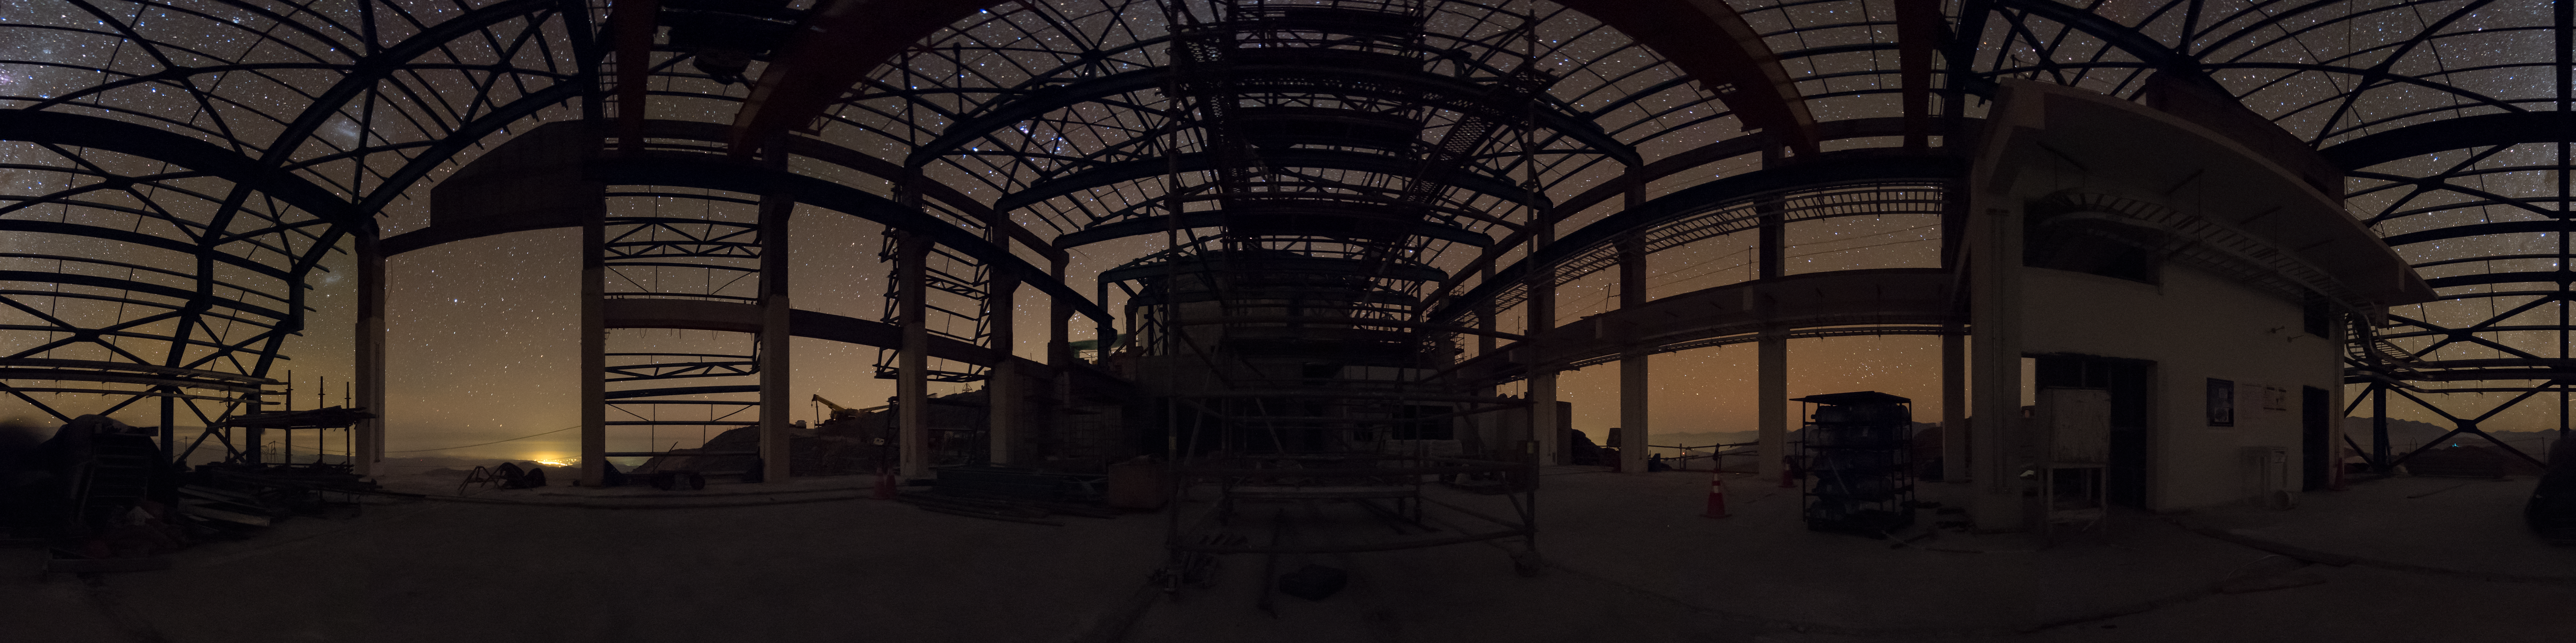

Summit Multimedia Visit 2017

In March 2017 a multimedia team visited Cerro Pachón to document LSST Facility construction. More details are at https://www.lsst.org/news/cerro-pach%C3%B3n-goes-hollywood.

Credit: M. Park/Inigo Films/Rubin Observatory/ NSF/ AURA